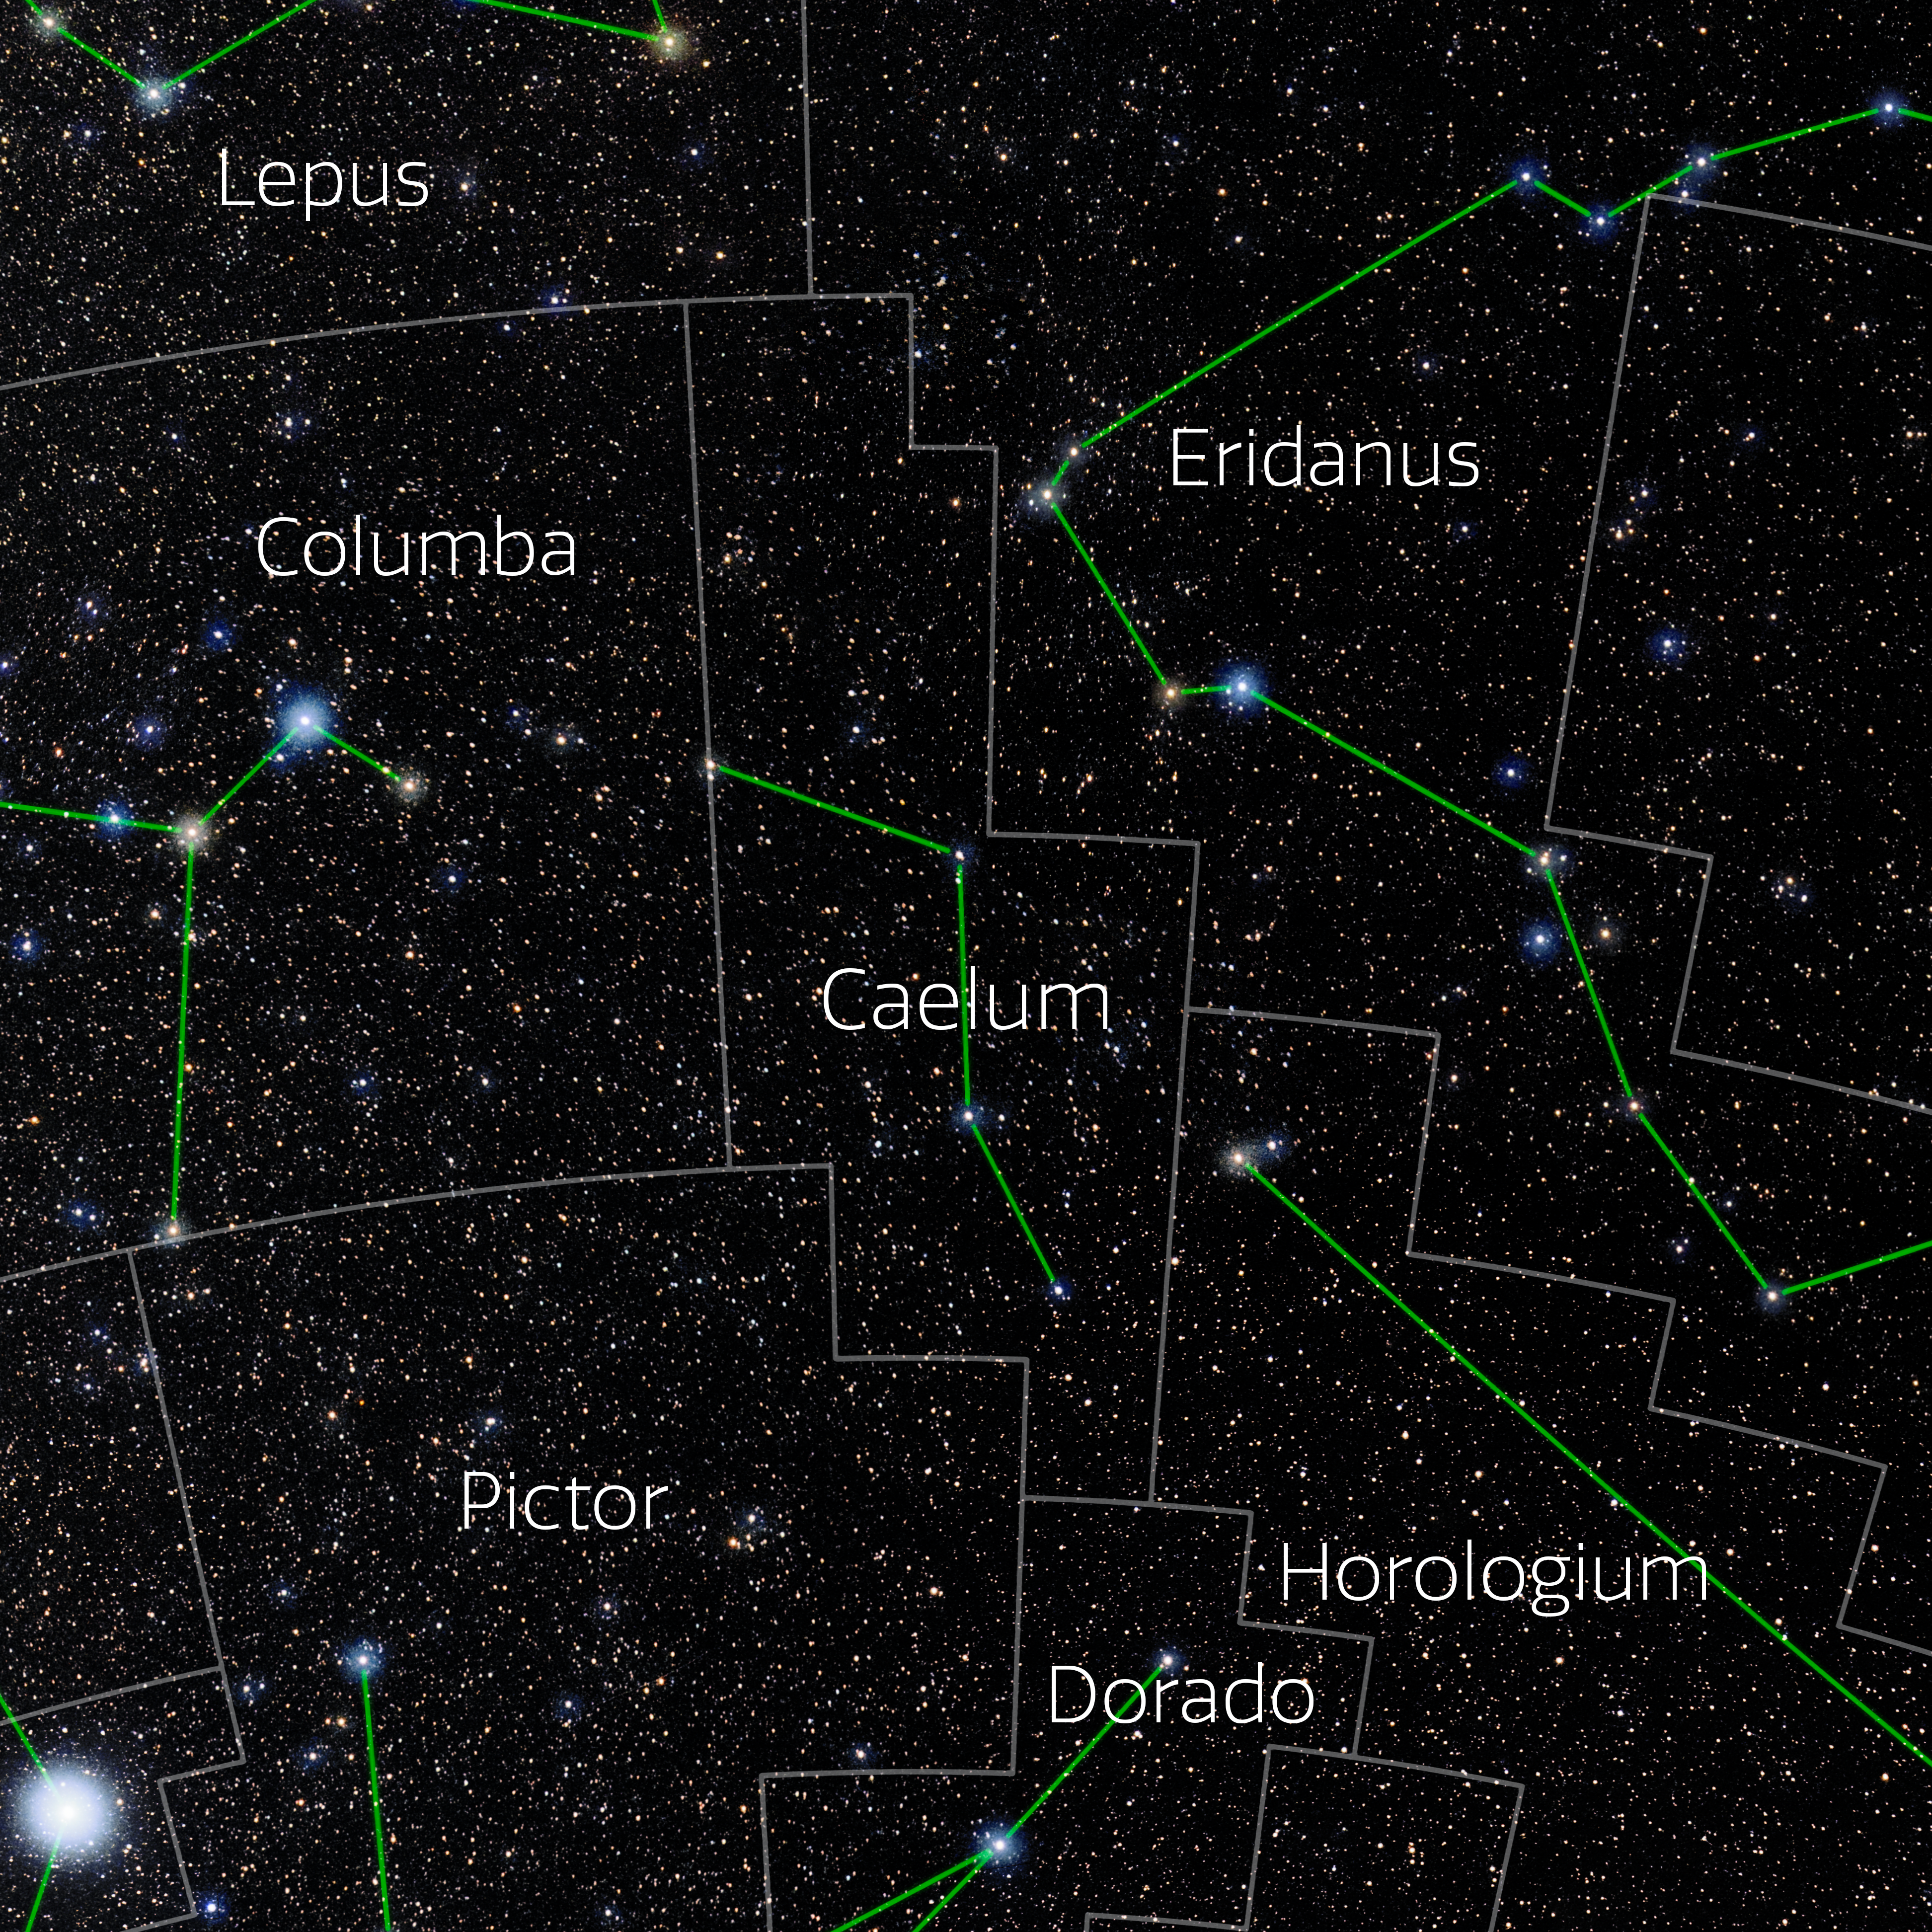

Caelum (Annotated)

Photo of the constellation Caelum with annotations from IAU and Sky & Telescope. Here is the non-annotated version.

Credit: E. Slawik/NOIRLab/NSF/AURA/M. Zamani